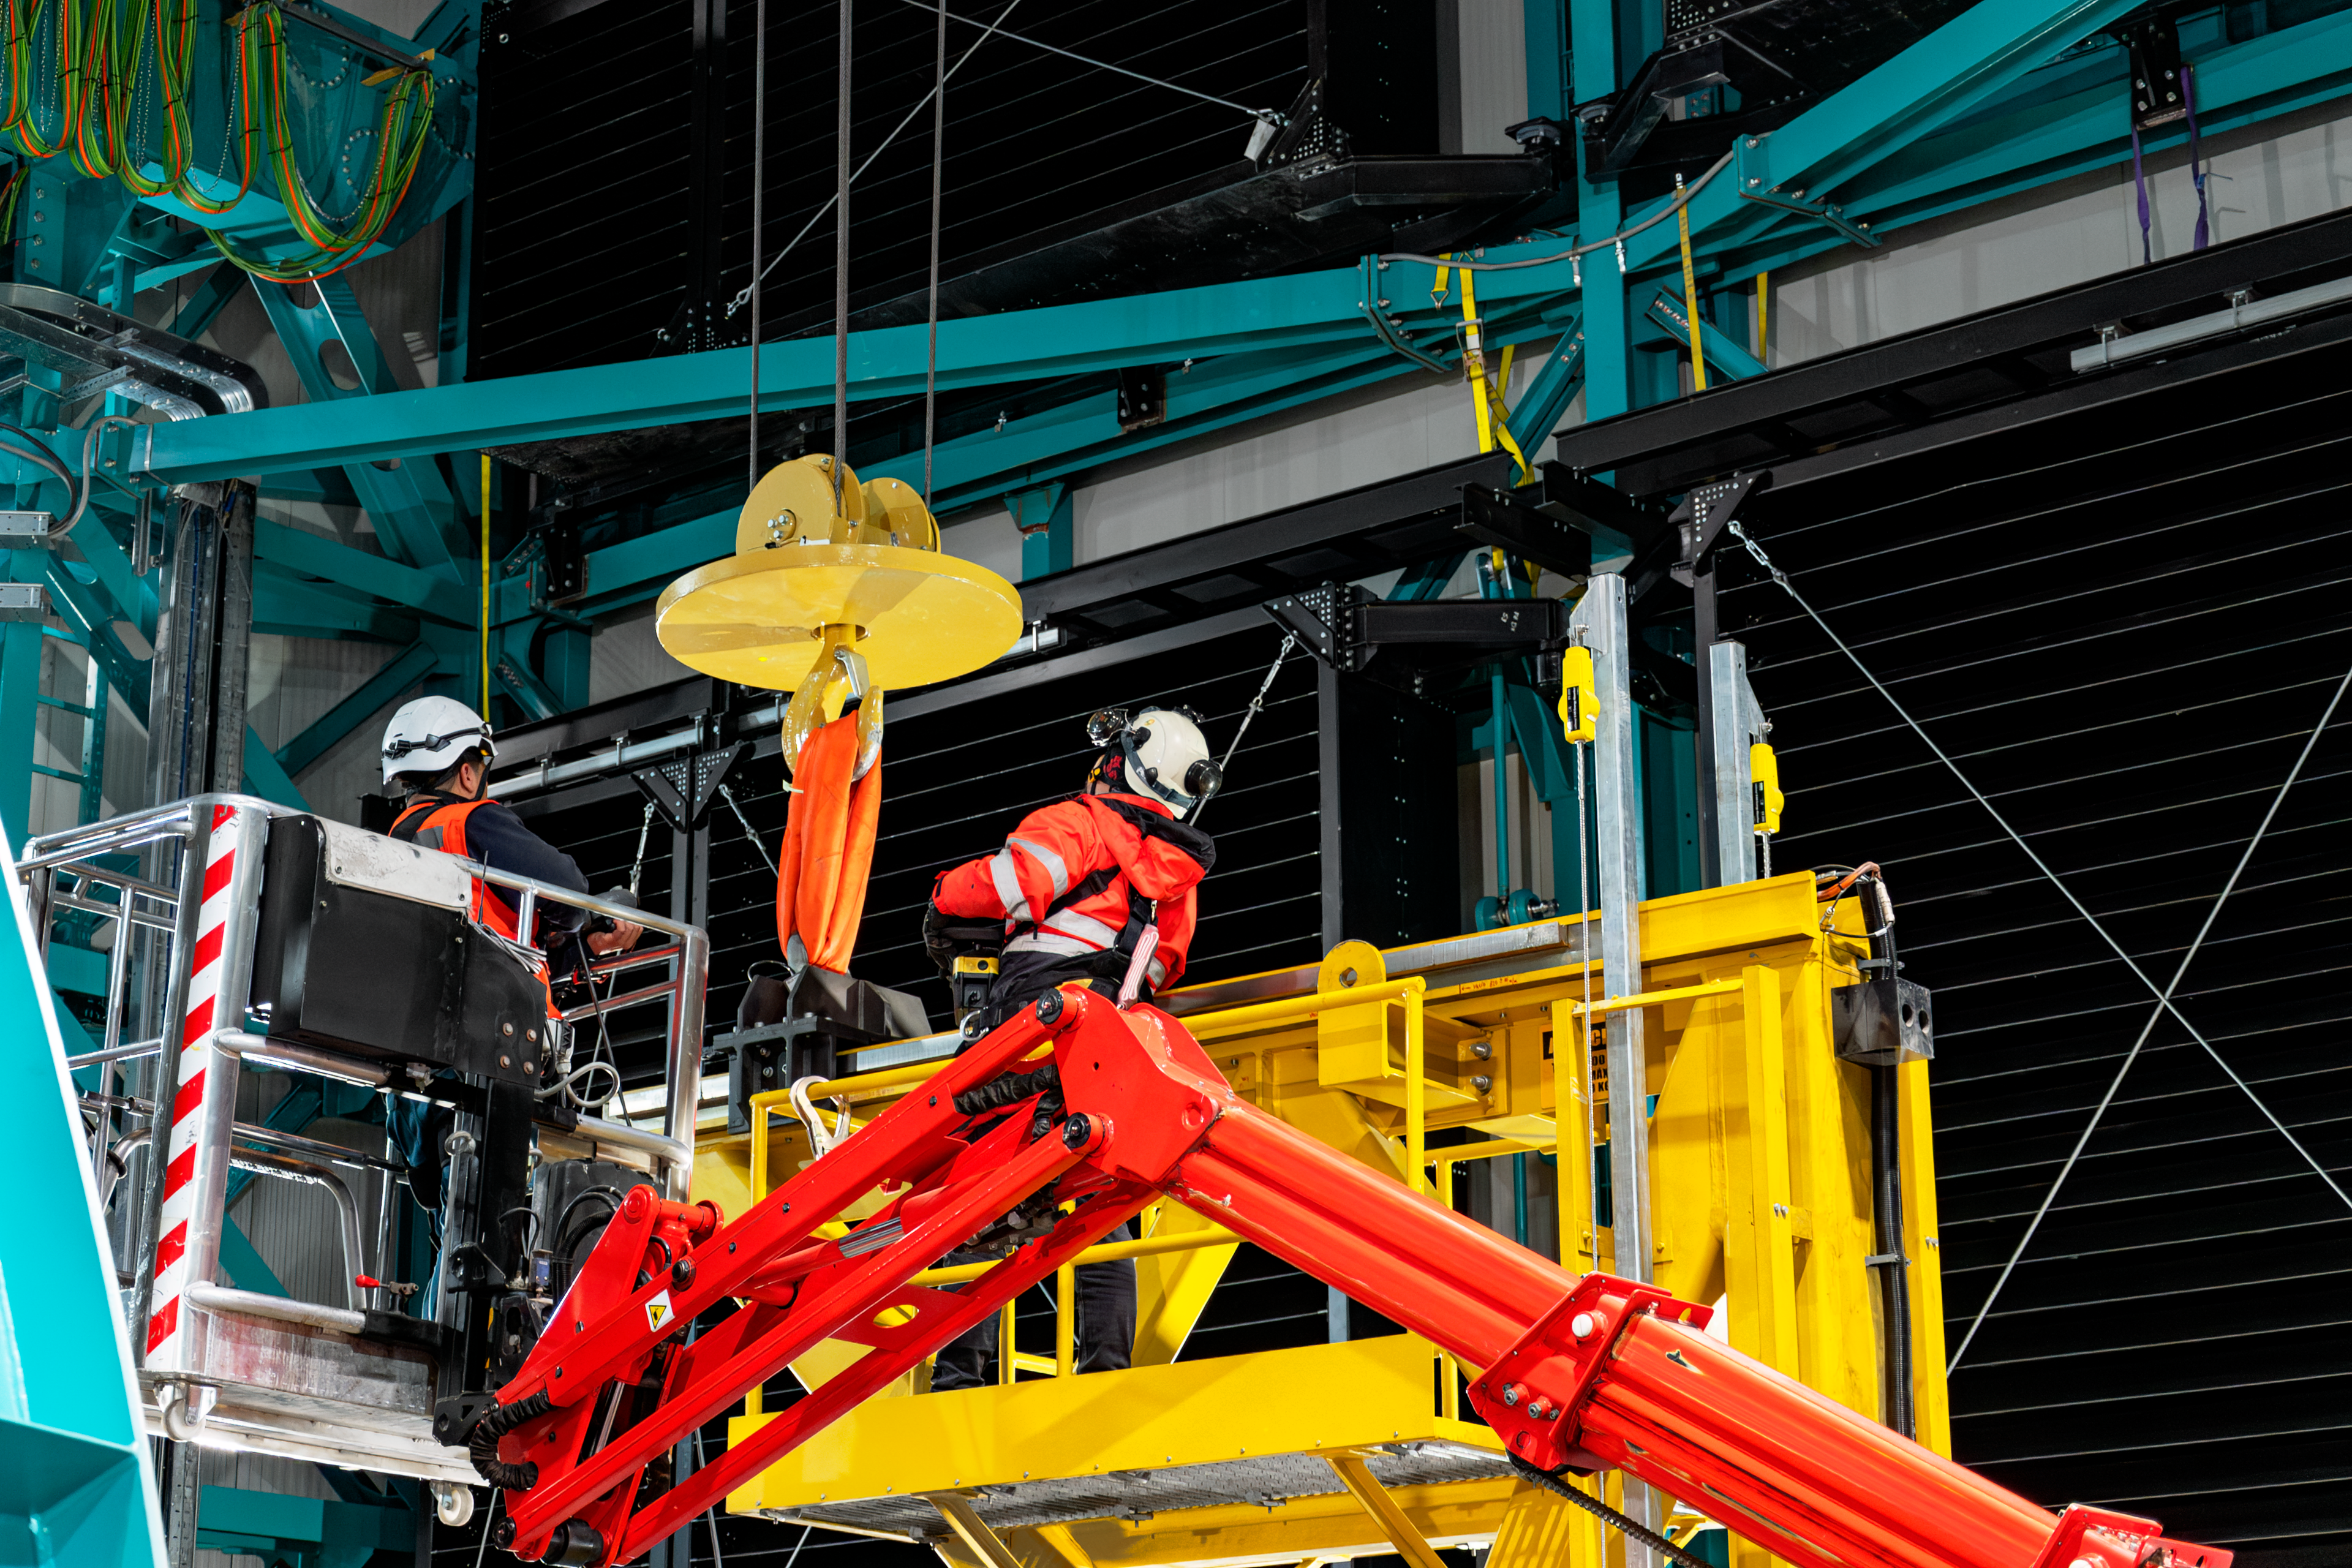

Rubin Observatory Top-End Assembly Construction

Construction continues on the NSF–DOE Vera C. Rubin Observatory. In the foreground is Rubin Observatory's Top-End Assembly (TEA) for its Telescope Mount Assembly (TMA). The TEA was lifted by crane into the observatory and installed successfully on 2 March 2021.

Credit: RubinObs/NOIRLab/SLAC/NSF/DOE/AURA/B. Quint